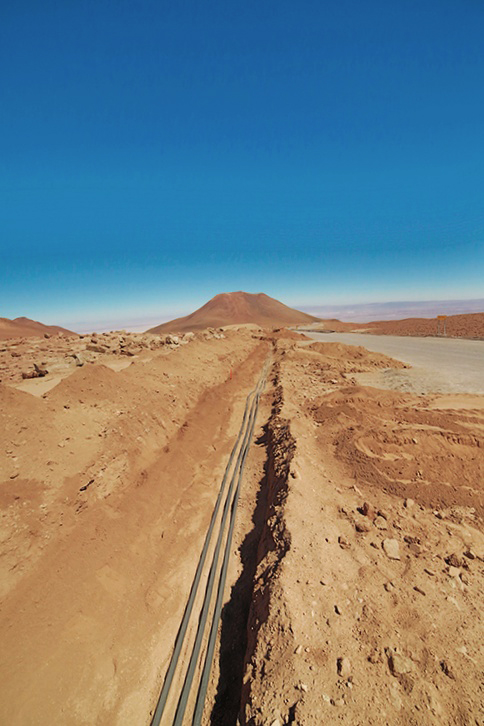

Part of the hundreds of kilometers of fiber optics

Part of the hundreds of kilometers of fiber optics that carry the information obtained by ALMA antennas.

Credit: ALMA (ESO / NAOJ / NRAO)